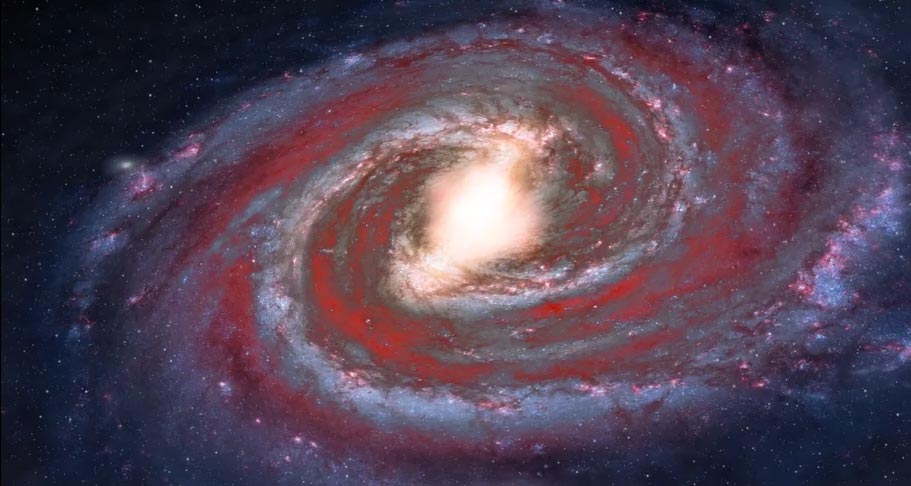

Animation of the Milky Way Galaxy’s Dustlanes

Our Milky Way Galaxy is a barred spiral galaxy with dusty lanes between the star forming regions.

Credit: Alexandra Angelich (NRAO/AUI/NSF). Music: Mark Mercury.